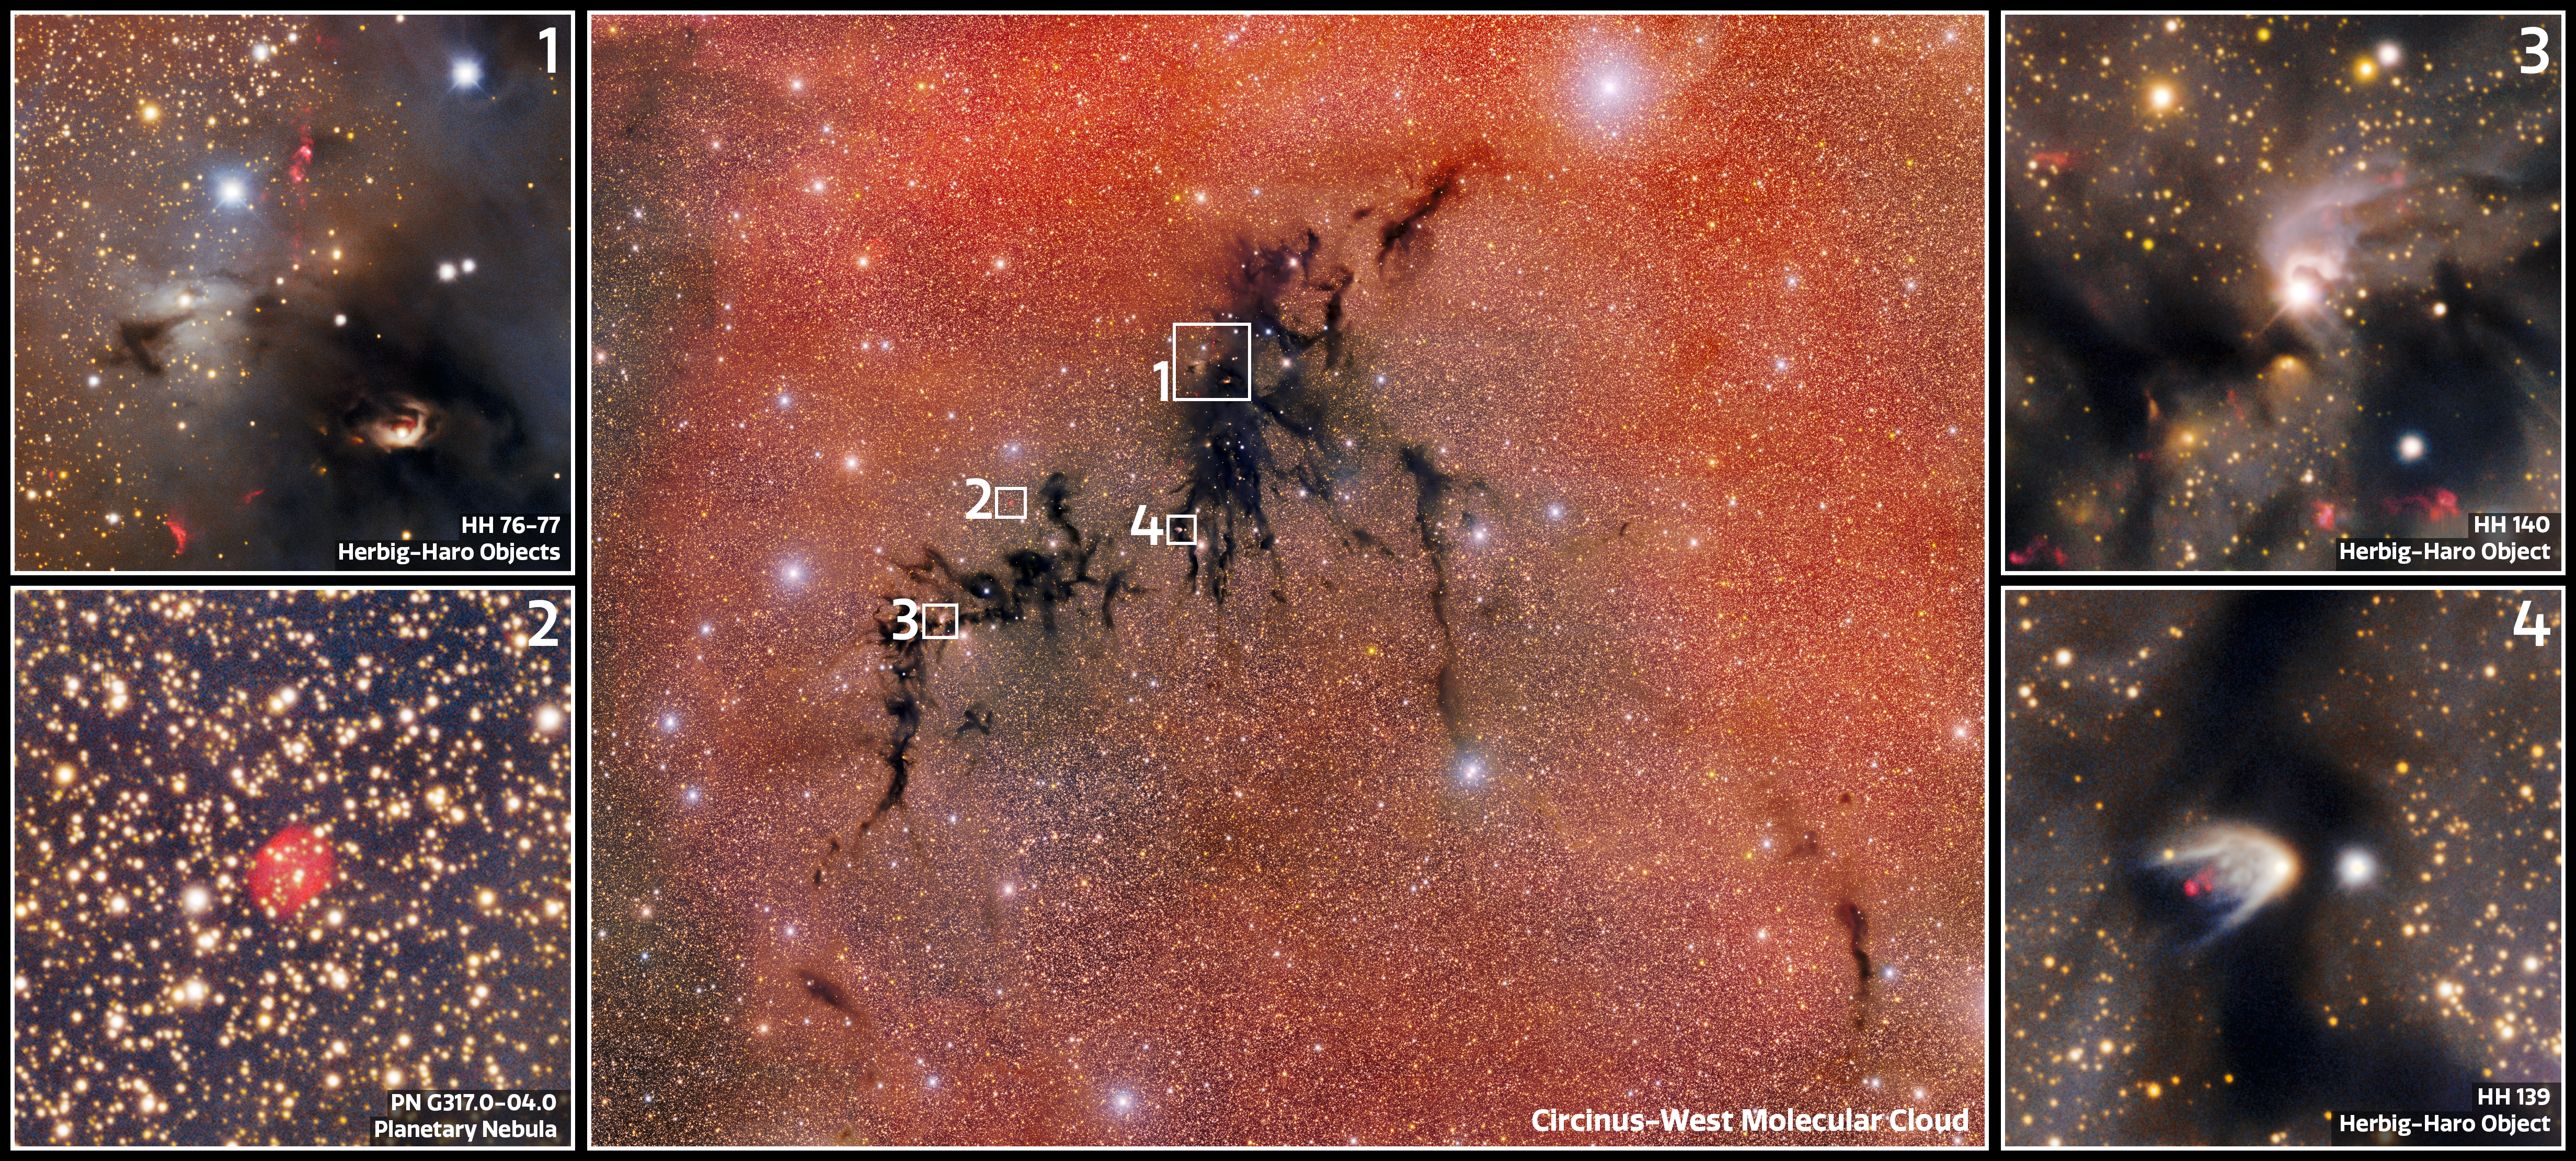

Cosmic Gems in Circinus West

Some of the interesting features found in the celestial shadow known as the Circinus West molecular cloud. This image was taken with the Department of Energy-fabricated 570-megapixel Dark Energy Camera (DECam) — one of the most powerful digital cameras in the world. Within this stellar nursery's opaque boundaries, infant stars ignite from cold, dense gas and dust, while outflows hurtle leftover material into space.

DECam is mounted on the U.S. National Science Foundation Víctor M. Blanco 4-meter telescope at Cerro Tololo Inter-American Observatory in Chile, a Program of NSF NOIRLab.

Credit: CTIO/NOIRLab/DOE/NSF/AURAImage Processing: T.A. Rector (University of Alaska Anchorage/NSF NOIRLab), D. de Martin & M. Kosari (NSF NOIRLab)